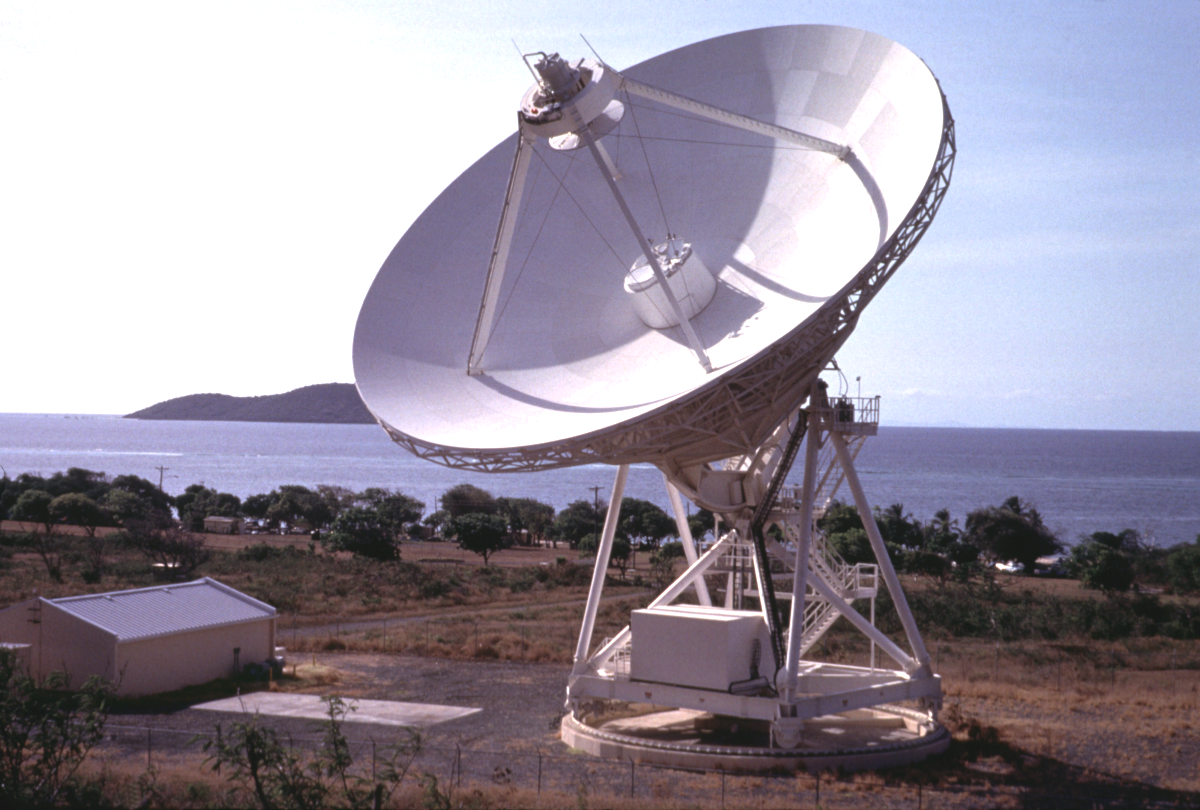

The St. Croix Antenna

The Very Long Baseline Array (VLBA) station on St. Croix, in the U.S. Virgin Islands, in a photo made prior to Hurricane Maria. Funding from the National Science Foundation will be used to repair damage caused by that storm in 2017.

Credit: NRAO/AUI/NSF